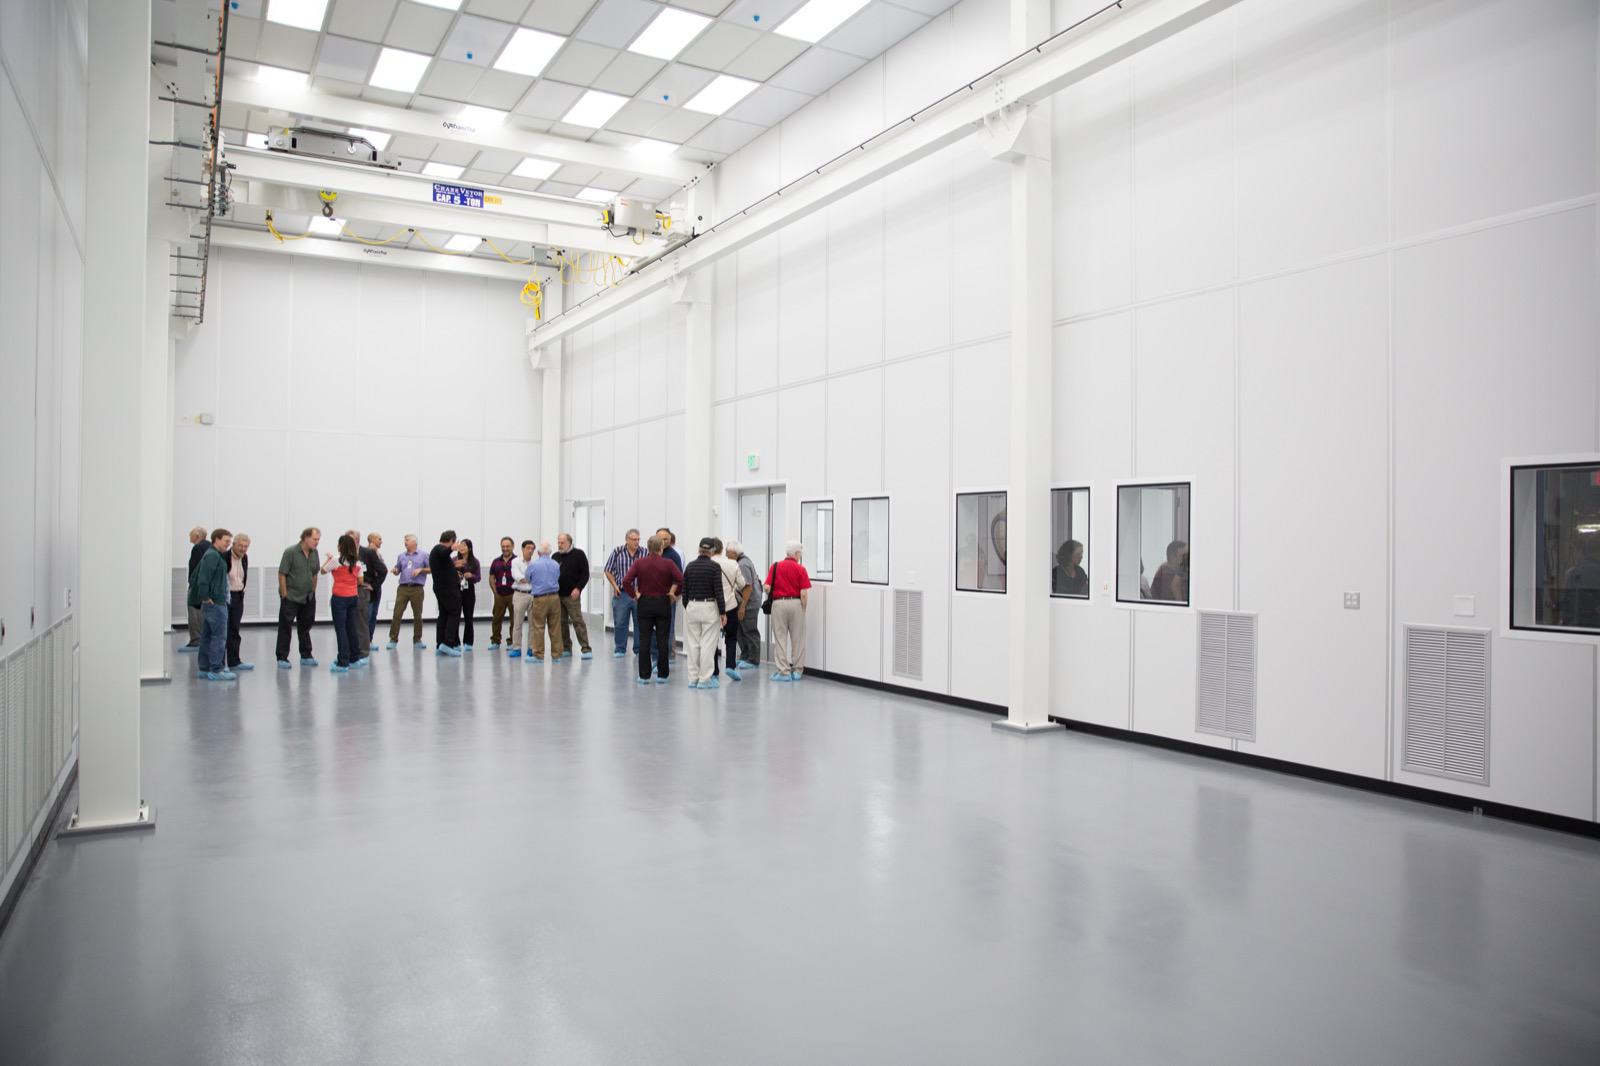

Construction of LSST Clean Room Completed

Visitors inspect SLAC’s newest clean room, which will serve as the assembly area for the 3,200-megapixel camera of the Legacy Survey of Space and Time (LSST). Read more: https://www6.slac.stanford.edu/news/2015-05-12-construction-lsst-clean-room-slac-completed.aspx

Credit: Andy Freeberg/SLAC National Accelerator Laboratory